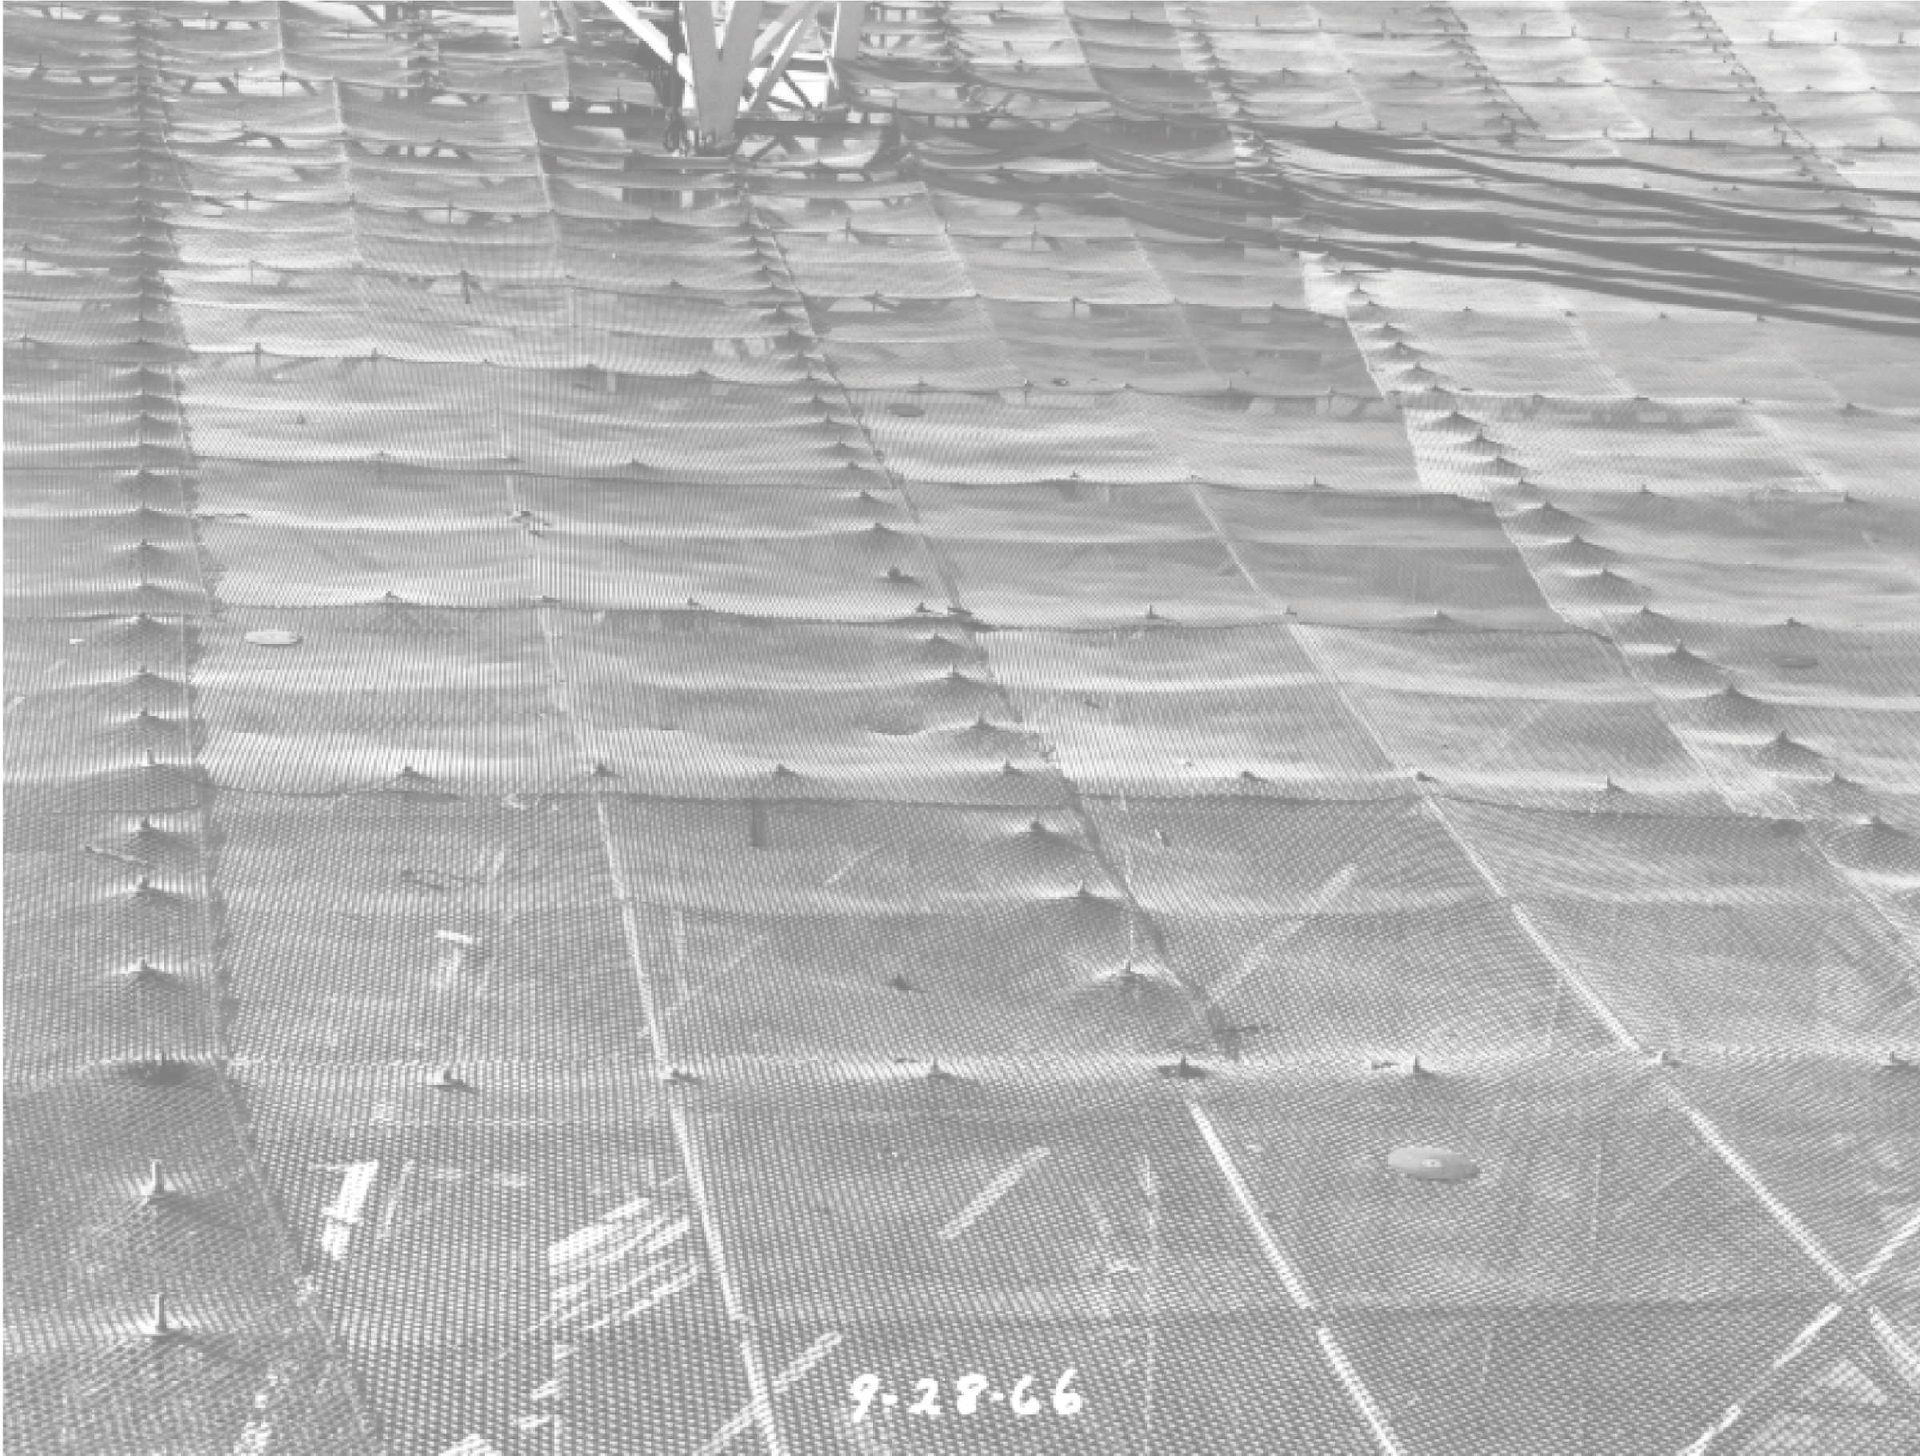

The 300-foot’s warped surface

In 1966, after years of snow and workmen's trampling, the aluminum surface of the 300-foot telescope in Green Bank, West Virginia became warped. A new surface was installed in 1970.

Credit: NRAO/AUI/NSF